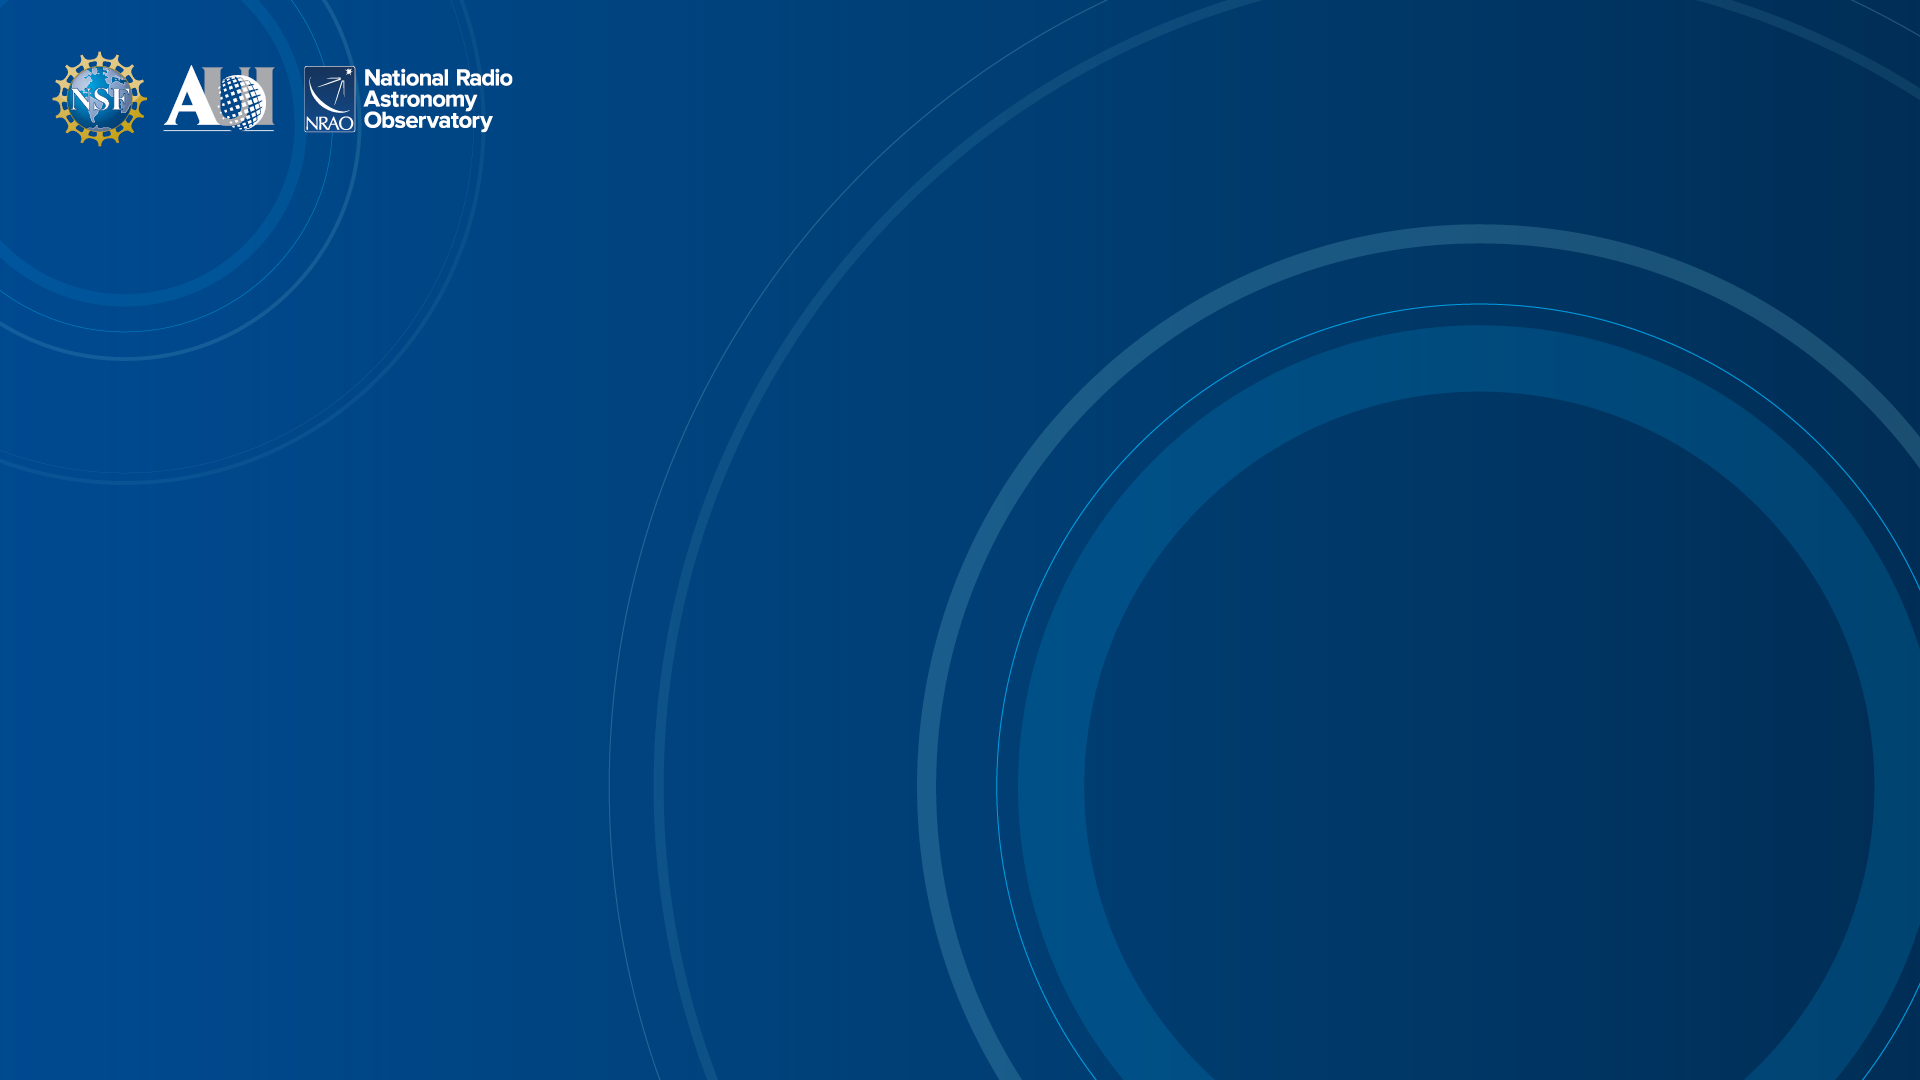

NRAO Background 1

Credit: NRAO/AUI/NSF